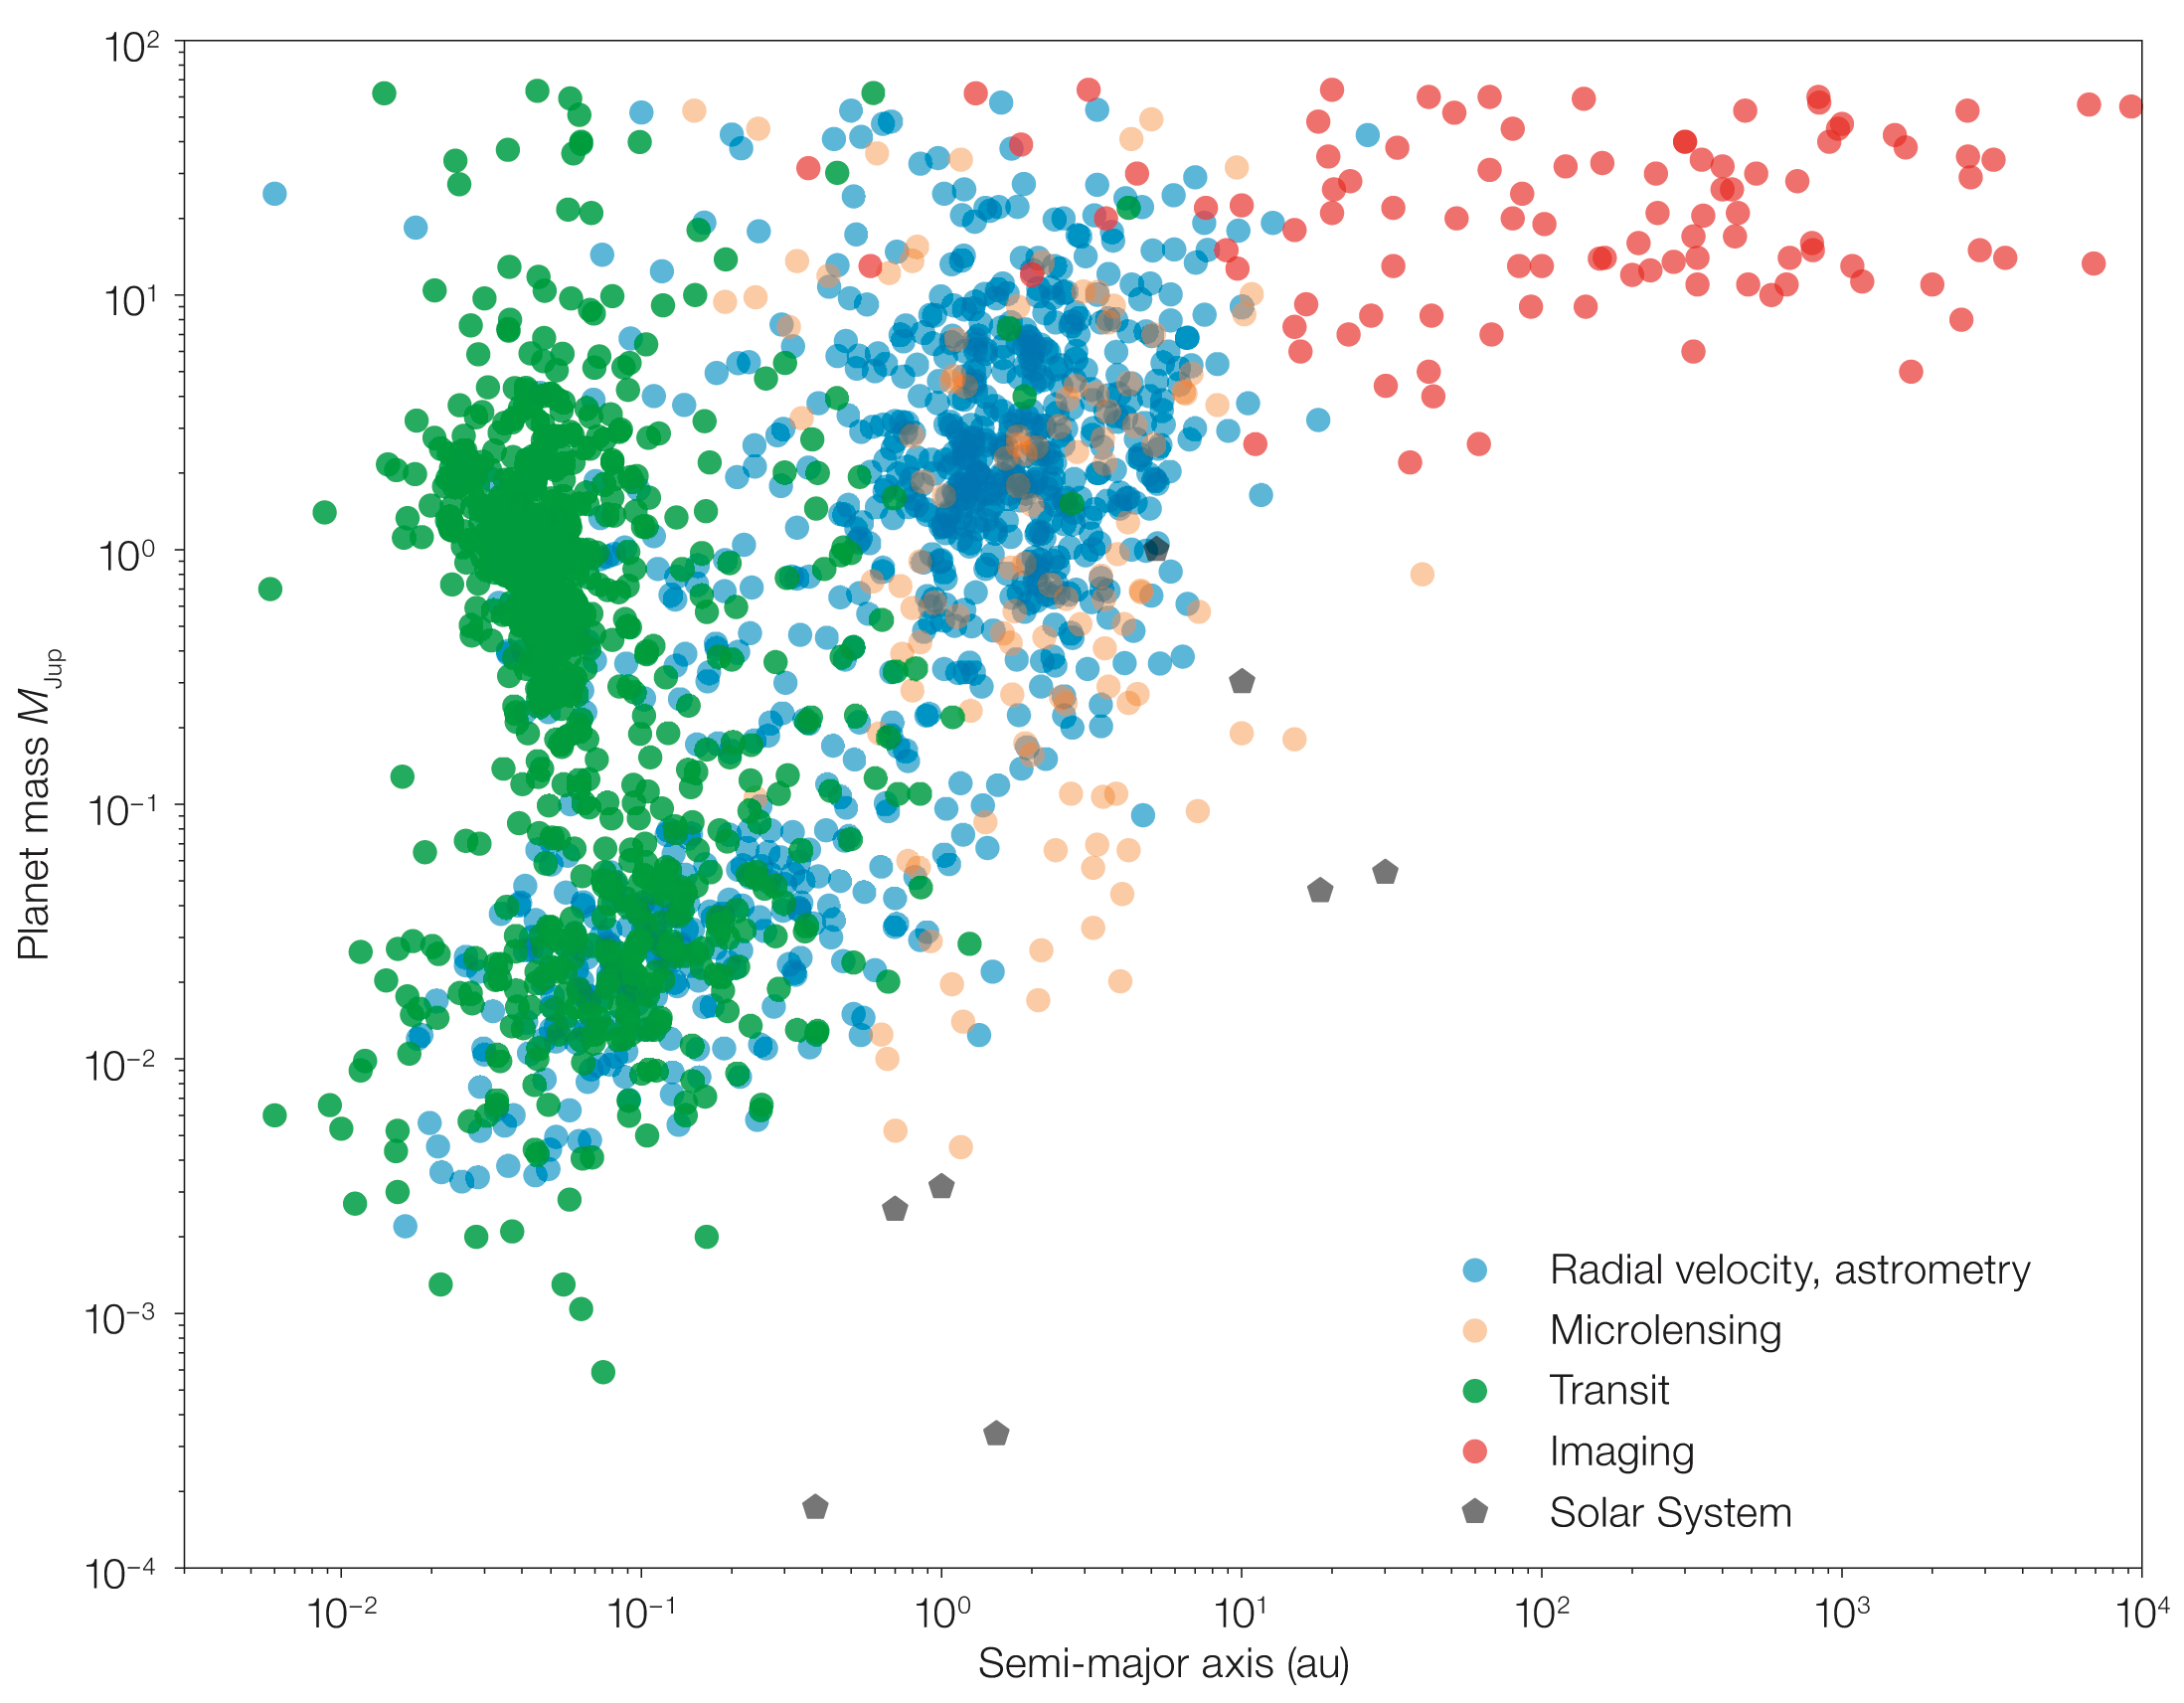

Confirmed exoplanets discovered

Exoplanet and brown dwarf companions discovered to date as a function of their mass. They are flagged according to the observing technique used to detect them: yellow for transit, red for radial velocity (minimum mass), black for micro-lensing and pink for direct imaging. The planets of our Solar System are shown with grey pentagons.

Credit: ESO/G. Chauvin